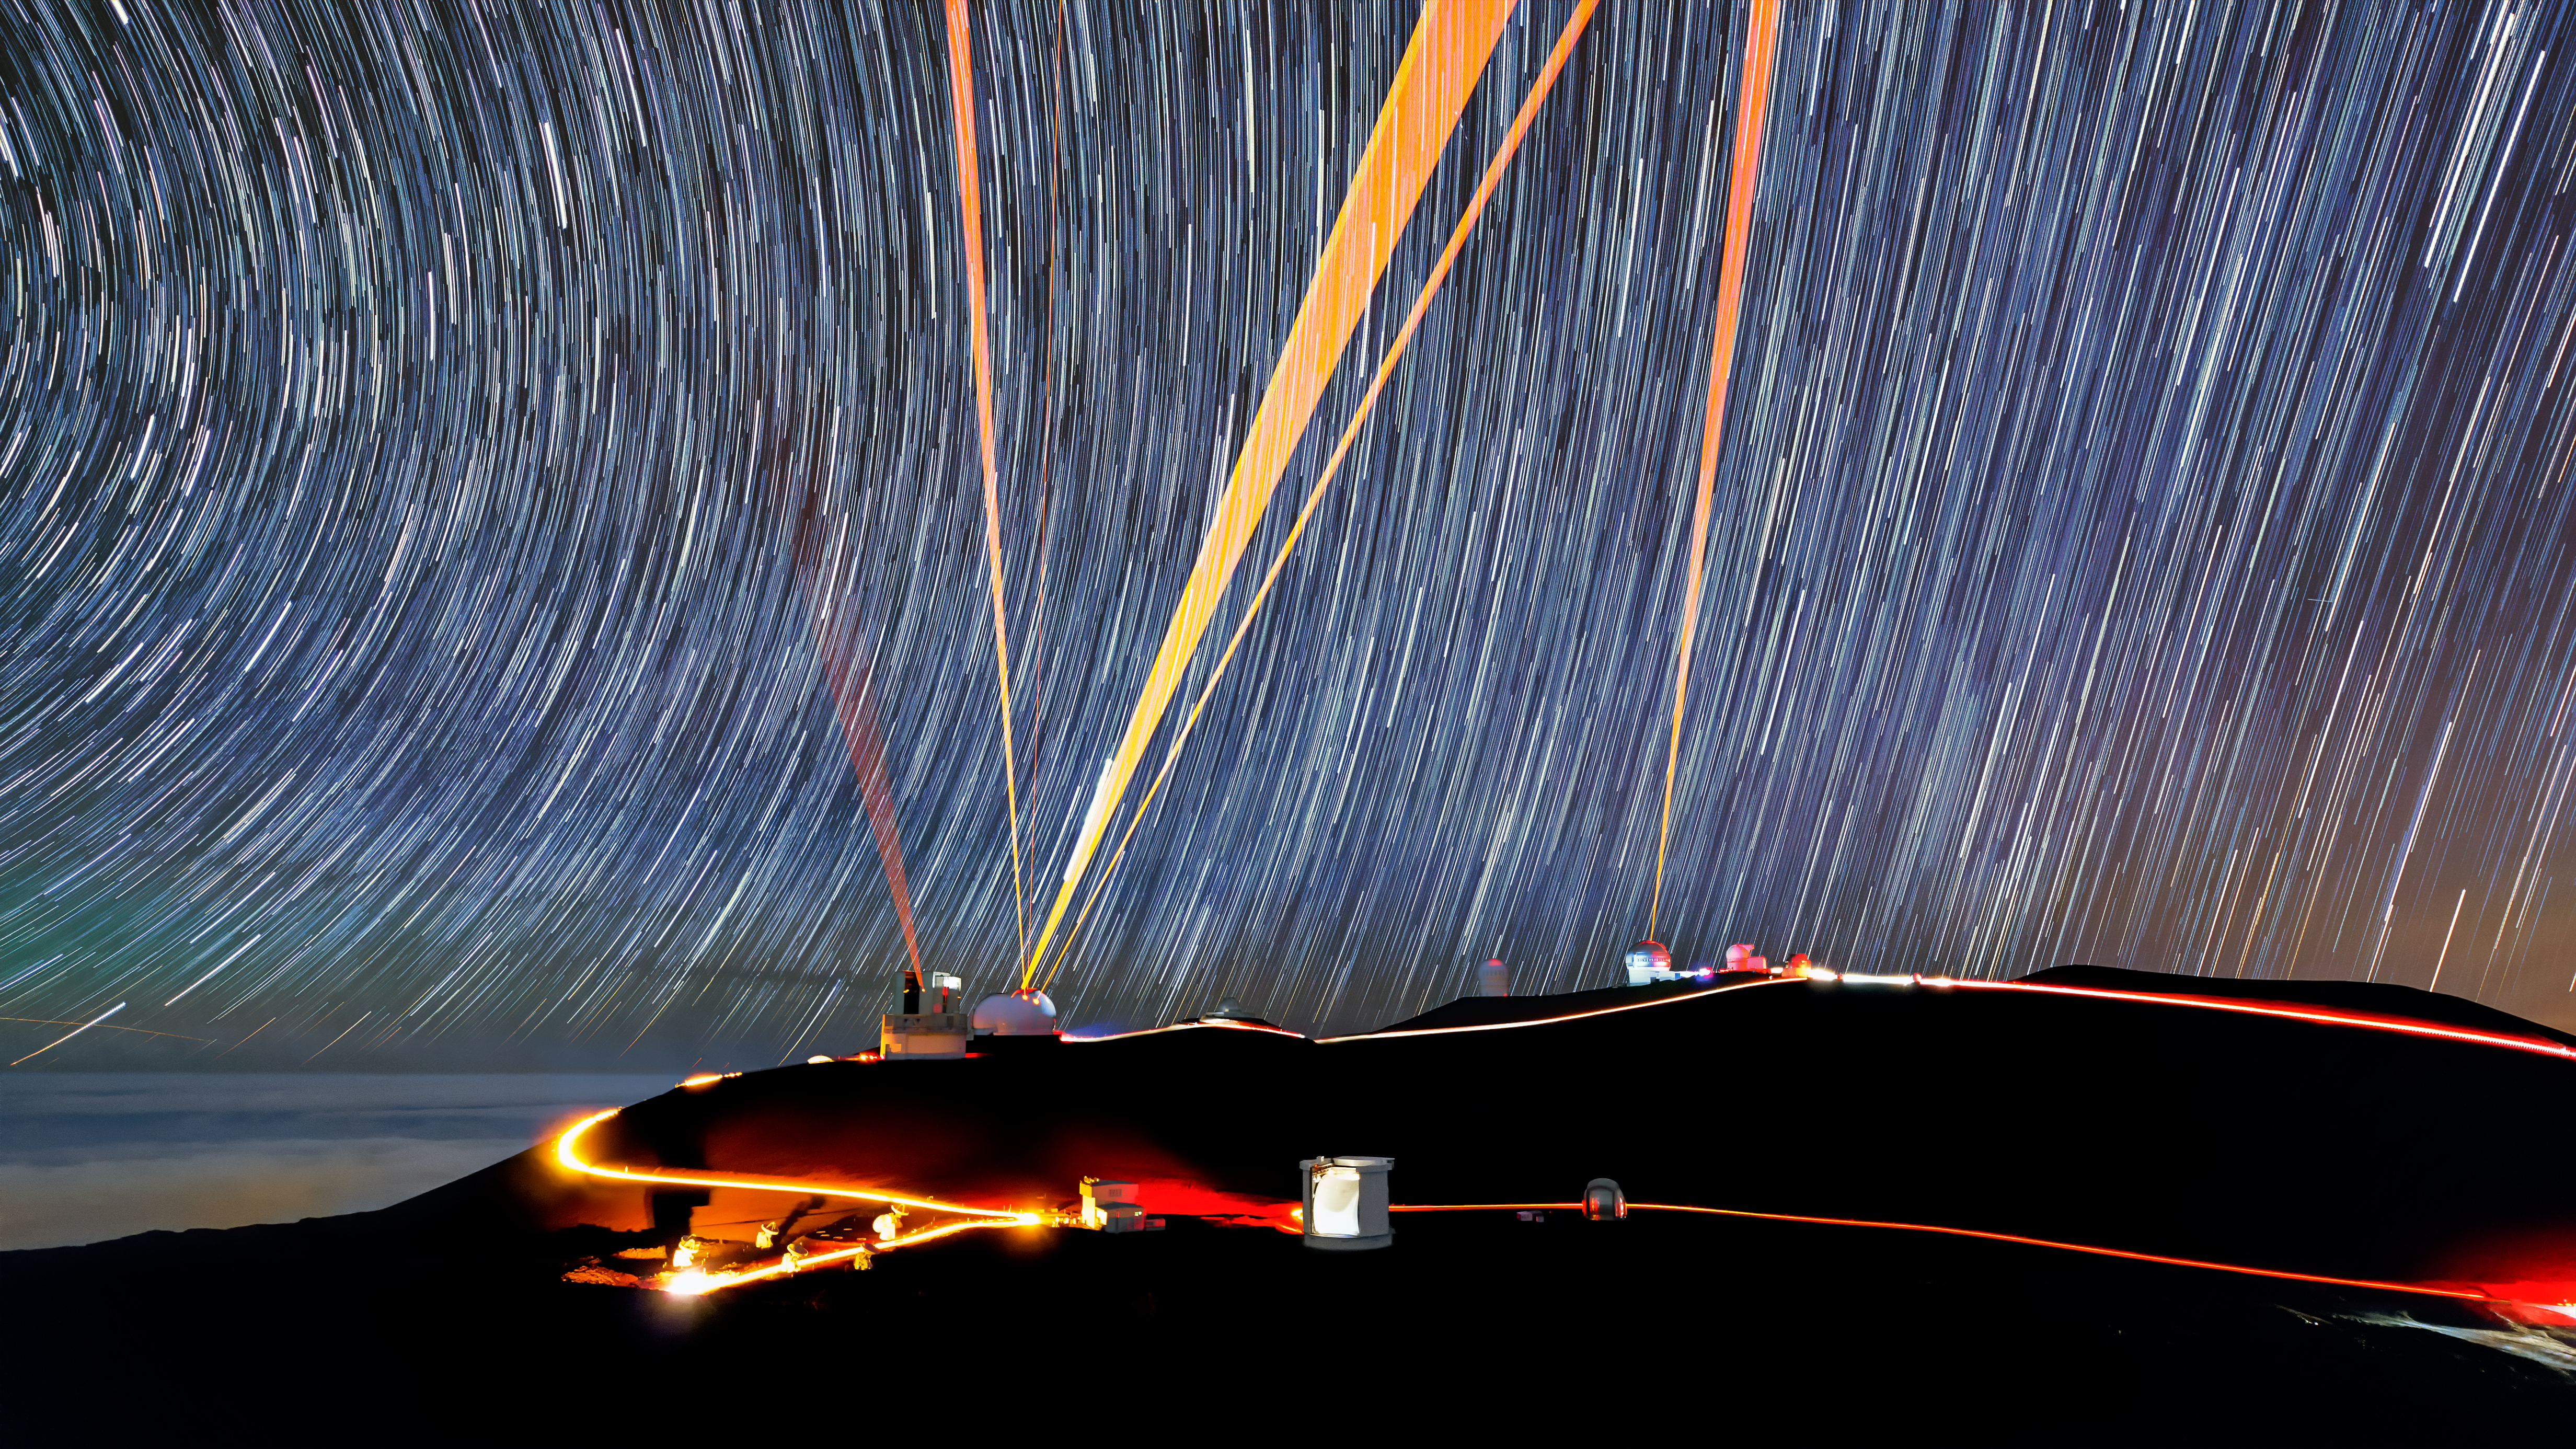

Across from Gemini North

Star trails blur and lasers streak across the sky in this long-exposure view from Pu‘u Poli‘ahu, the mountain peak adjacent to the Gemini North telescope of the International Gemini Observatory, operated by NSF NOIRLab. Gemini North can be seen slightly to the right of the center of this image, shooting its laser into the sky. A handful of other telescopes that are part of the Maunakea Observatories in Hawai‘i surround Gemini North.

Despite resembling searchlights or a battle from a sci-fi film, the lasers in this image play a vital role in correcting the vision of Gemini and the other cutting-edge telescopes. They are part of these telescopes’ adaptive optics systems, and help astronomers measure the distortions in their data caused by atmospheric turbulence. By continuously feeding these measurements into computer-controlled deformable mirrors, astronomers can compensate for almost all of the blurring caused by Earth’s atmosphere. This provides Gemini North with a crystal-clear view of the night sky, rivaling that of a space telescope above the tumultuous atmosphere.

Credit: International Gemini Observatory/NOIRLab/NSF/AURA/J. Chu